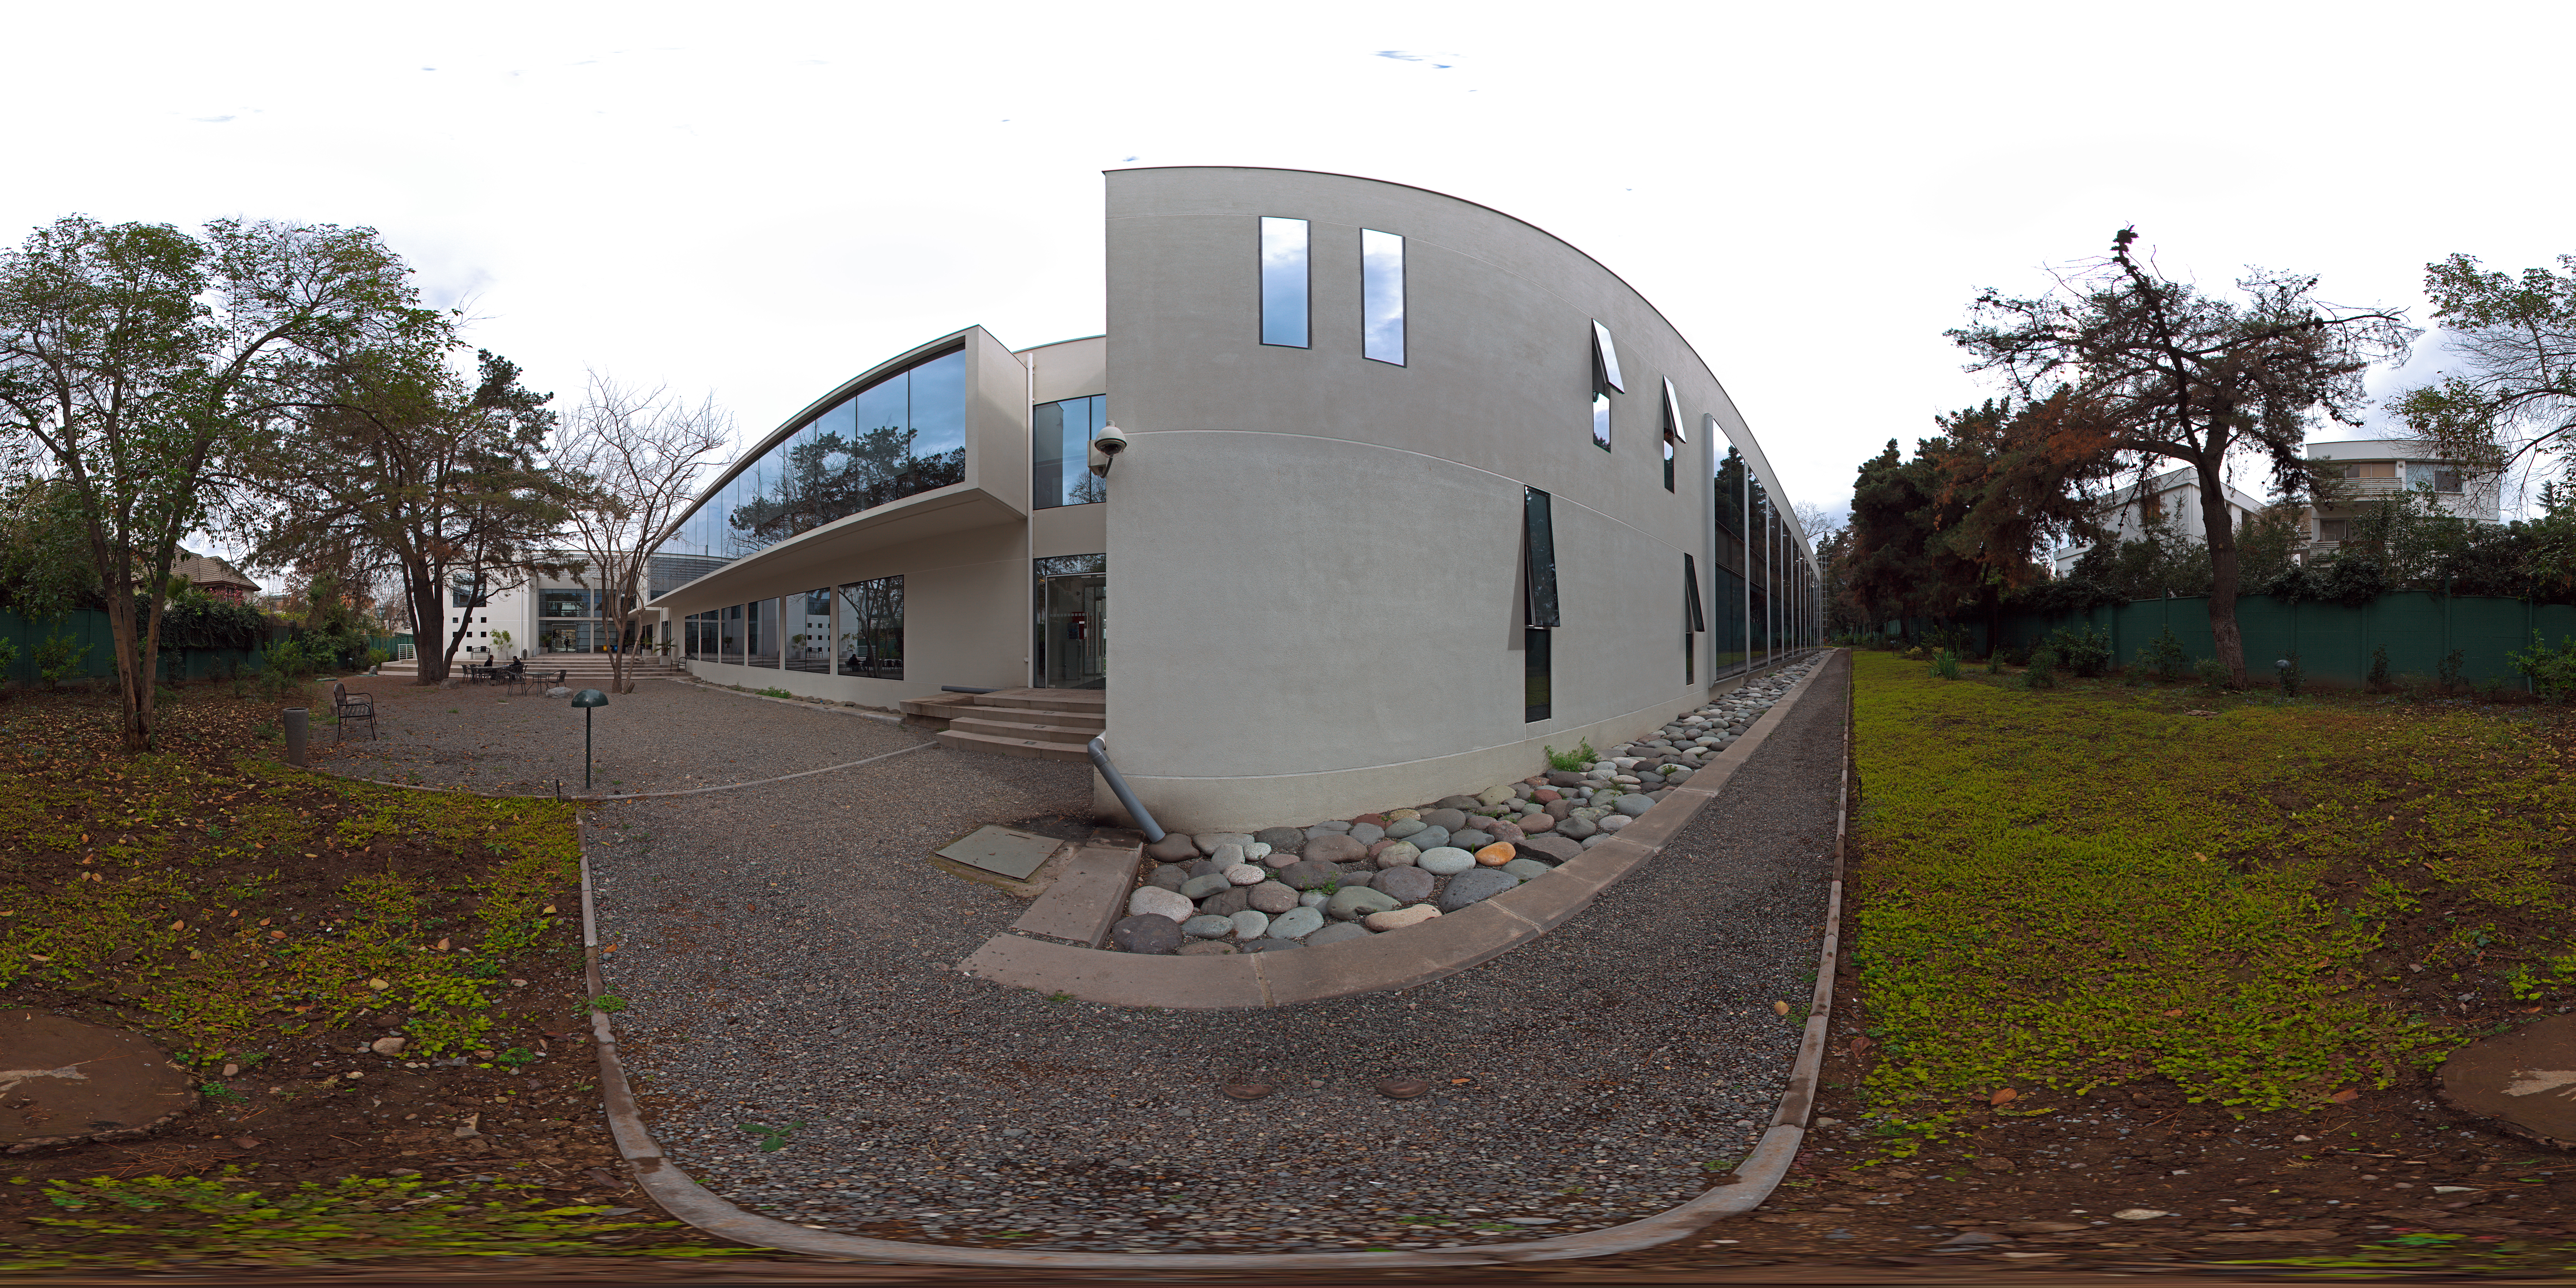

ALMA central office

360 degree panorama of ALMA building at ESO Headquarters in Vitacura, Chile. This building hosts the ALMA Central Office.

Credit: ESO